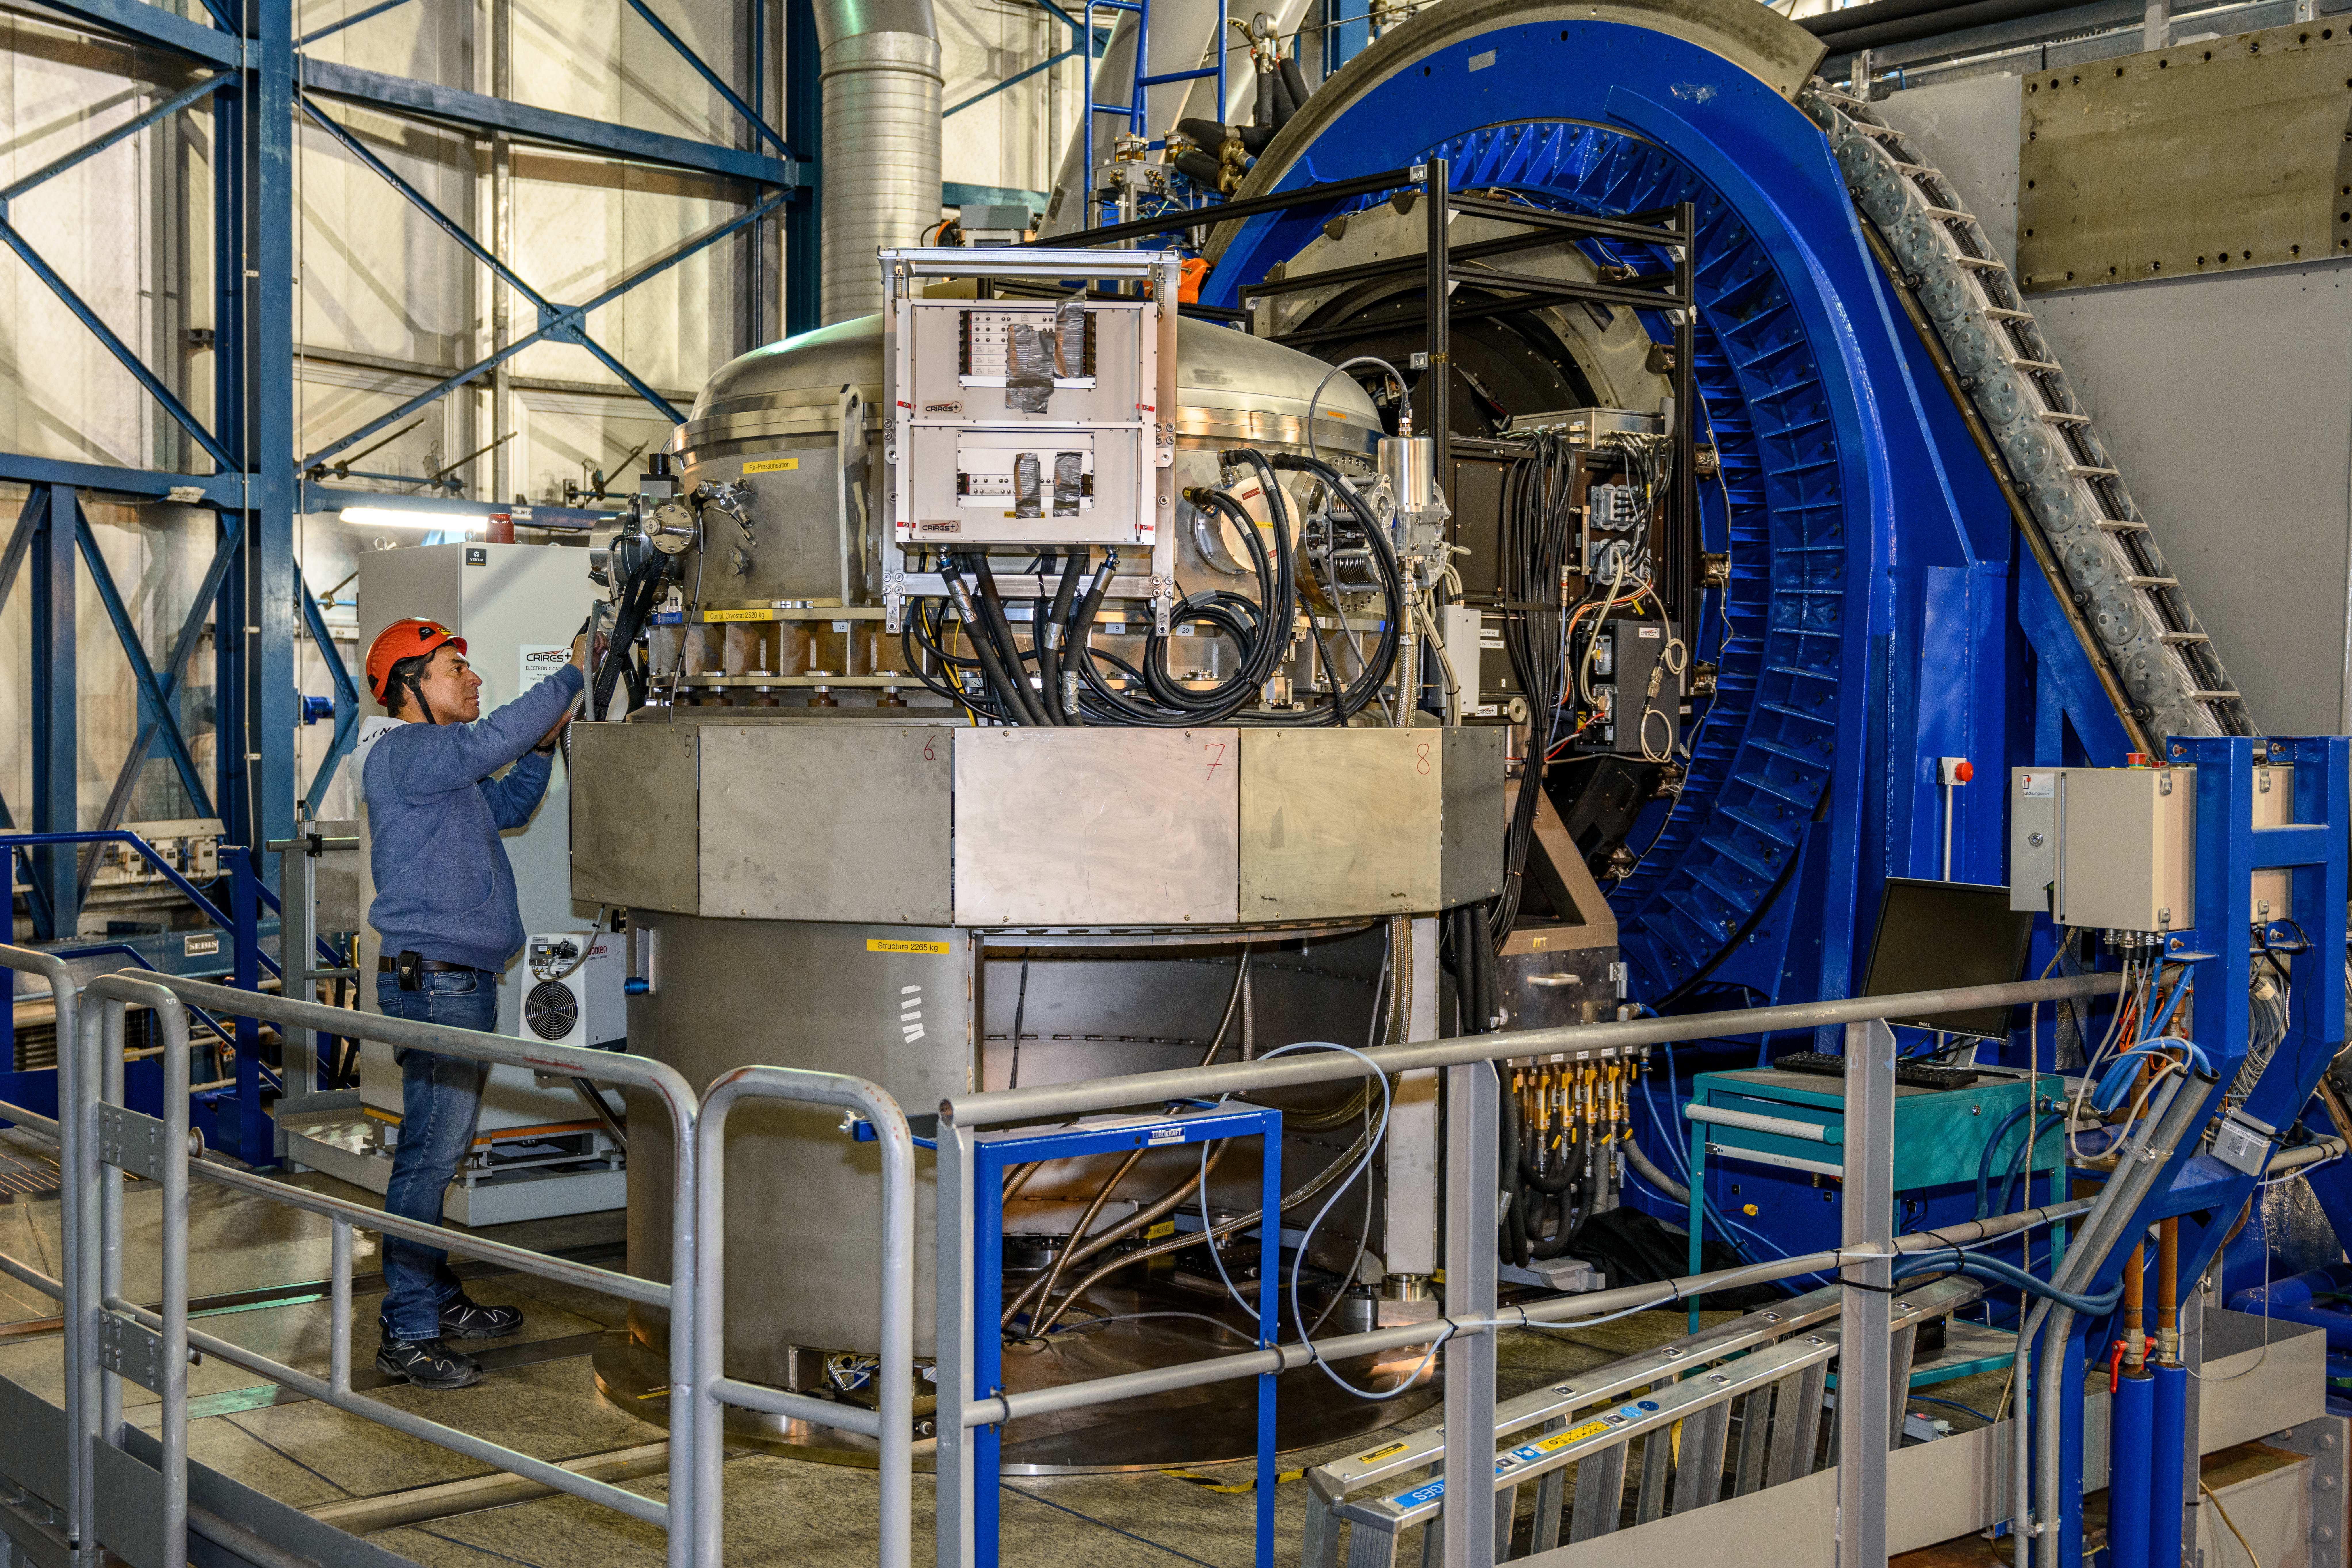

CRIRES+ instrument at the VLT

An engineer working on the CRIRES+ (CRyogenic high-resolution InfraRed Echelle Spectrograph+) instrument, installed on one of the VLT's Unit Telescopes (UTs). The instrument, which will search for potentially habitable super-Earth exoplanets, is installed on UT3.

Credit: G. Hüdepohl (atacamaphoto.com)/ESO